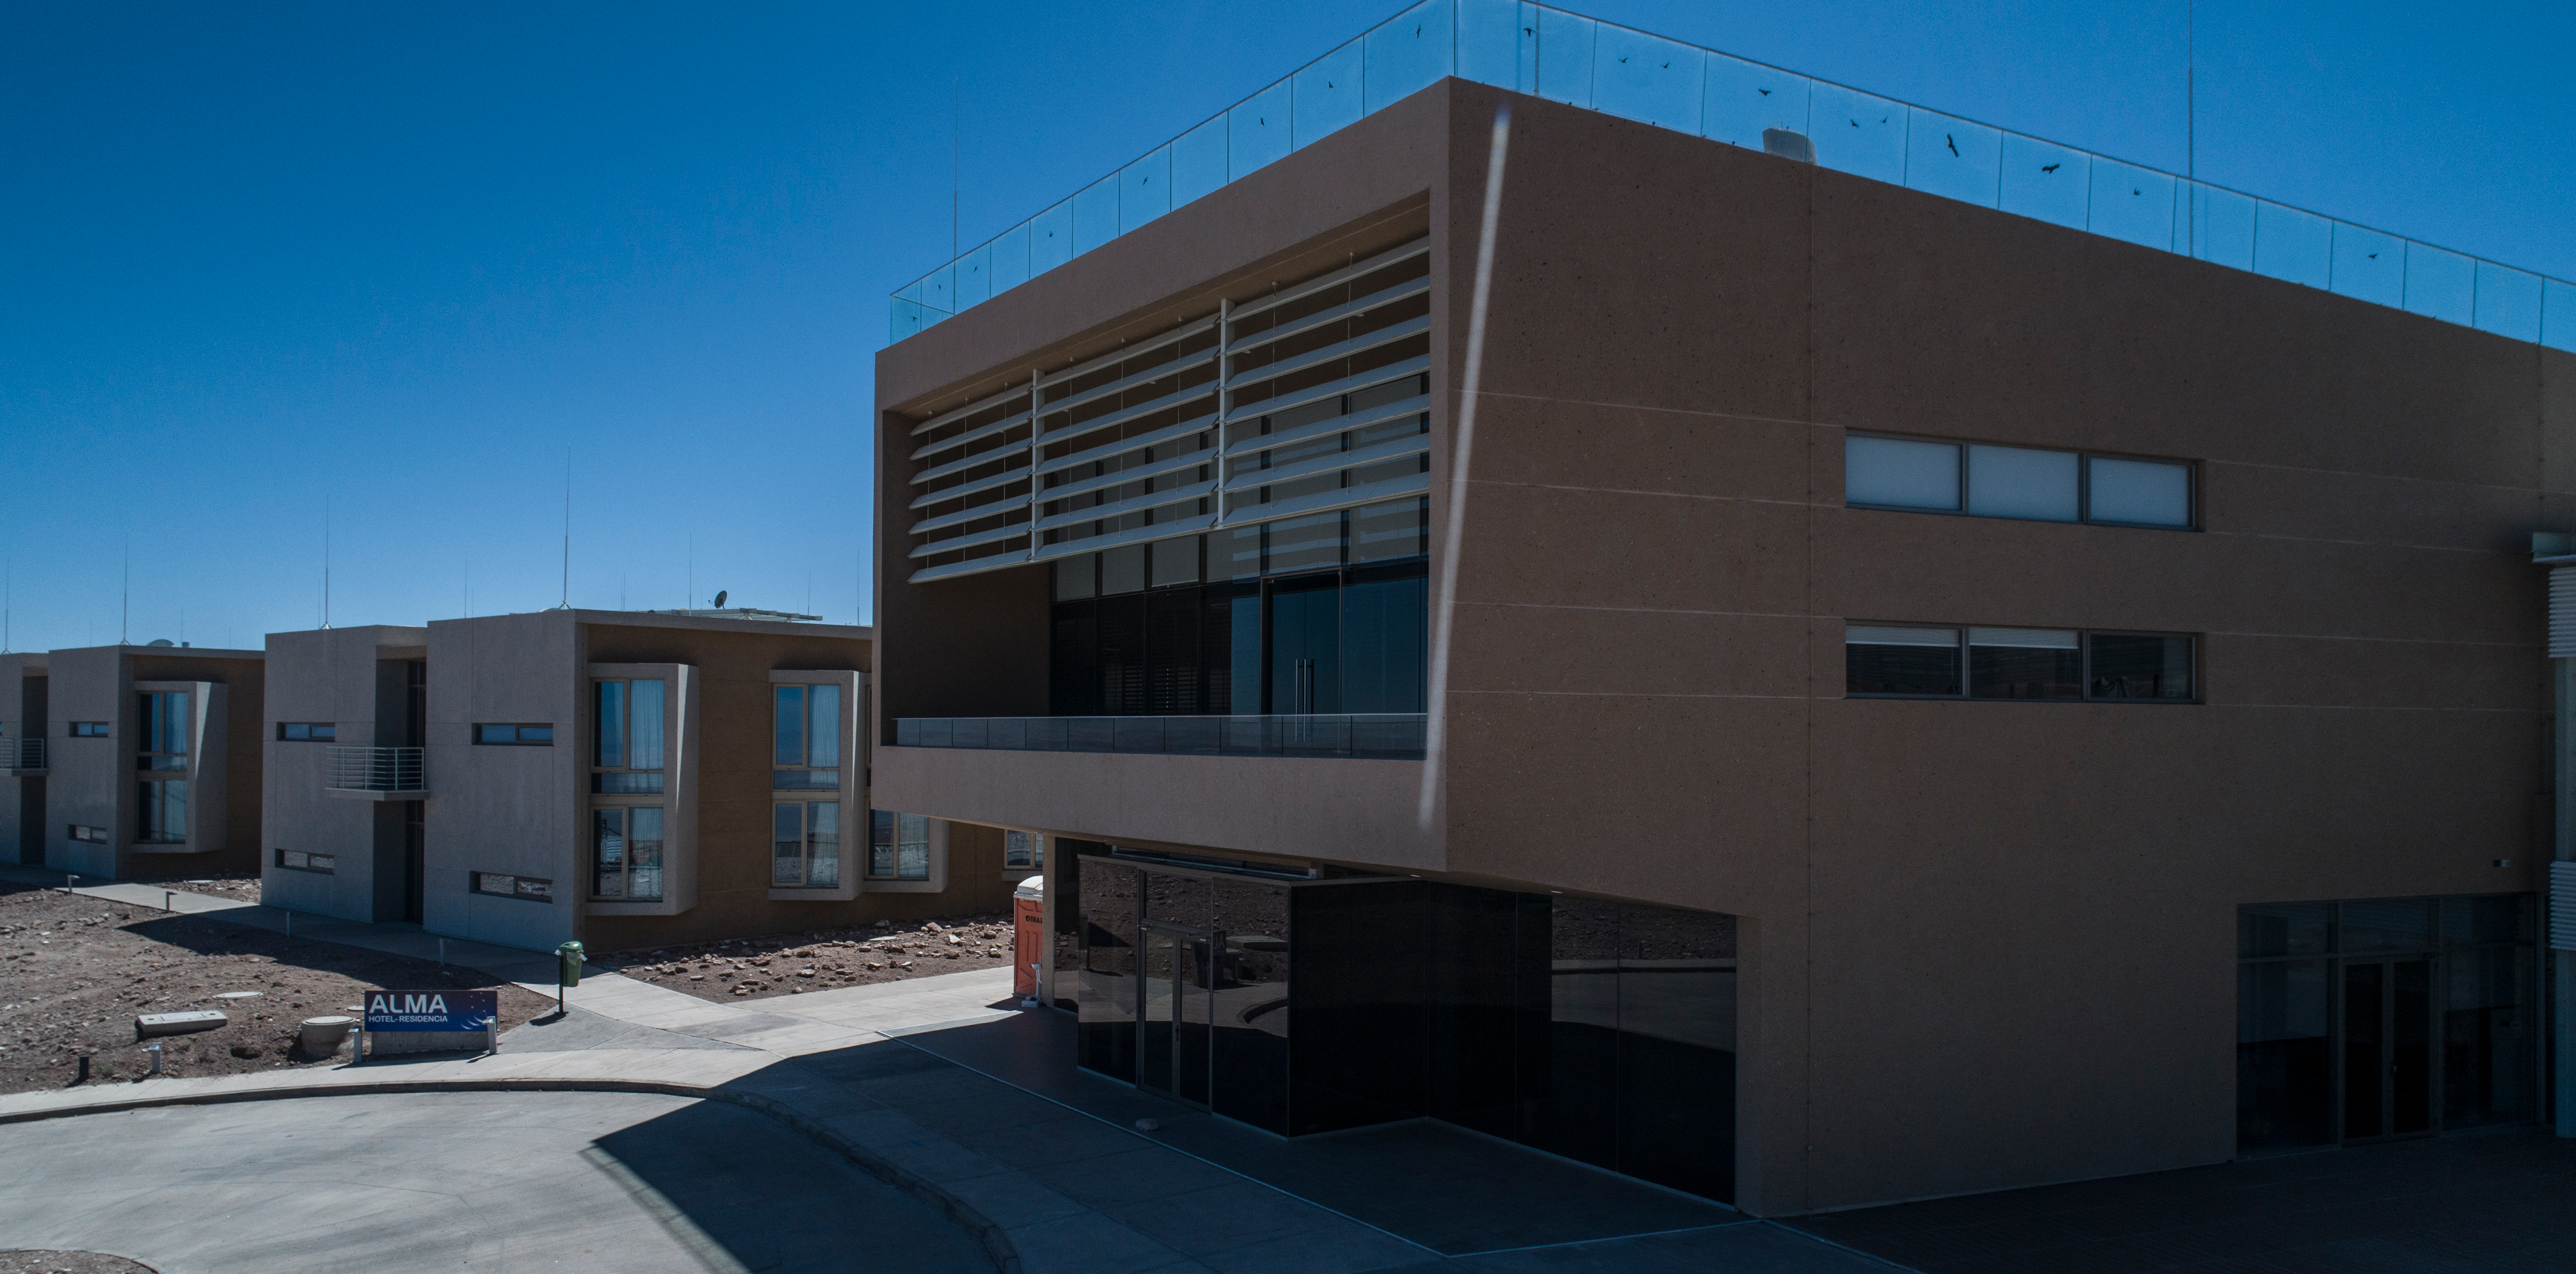

ALMA shutdown due to the Covid-19 pandemic in 2020

ALMA shutdown due to the Covid-19 pandemic in 2020. A Caretaking Team was in charge of guarding the observatory. A drone registered this images, accounting for the solitude of the ALMA base camp (OSF) and the antennas in the Chajnantor Plateau.

Credit: Ariel Marinkovic – X-CAM-ALMA (ESO/NAOJ/NRAO)